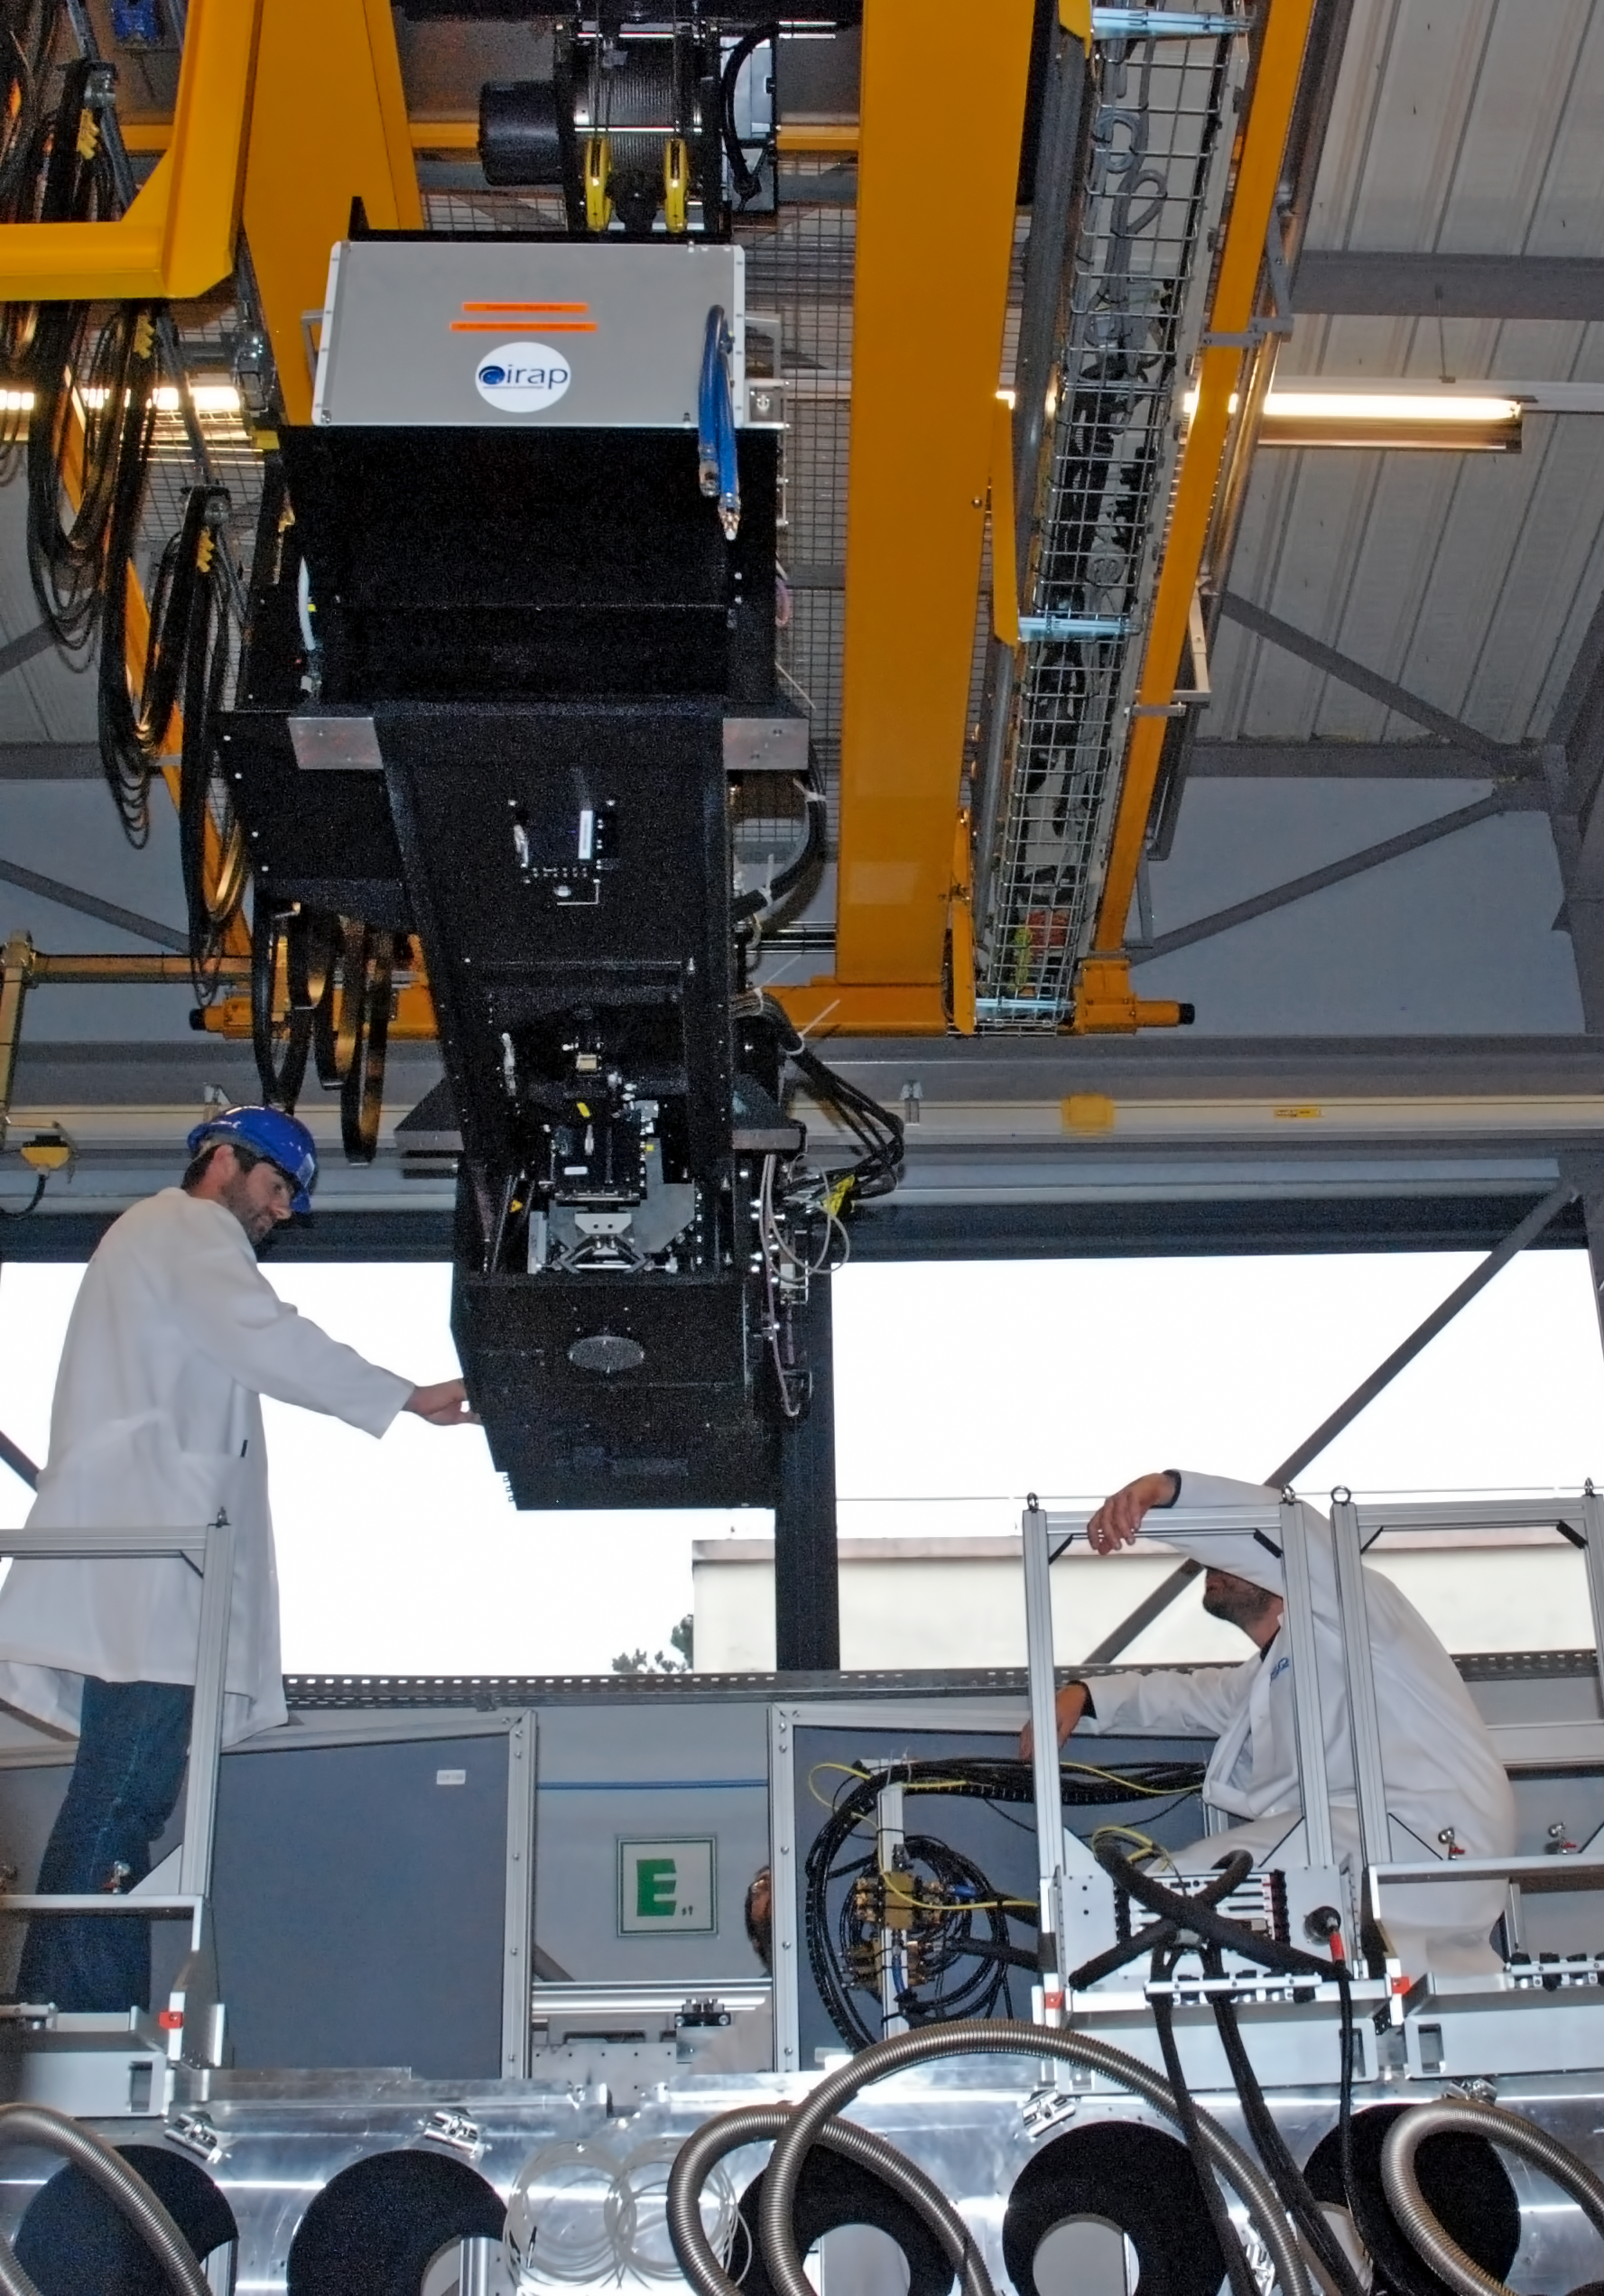

The Multi Unit Spectroscopic Explorer

Shown here is the fore-optics system for the Multi Unit Spectroscopic Explorer (MUSE) moments before its decent onto the MUSE main structure. It is at this moment attached to an integration hall crane.

More can be read about MUSE in issue 147 of the Messenger.

Credit: ESO